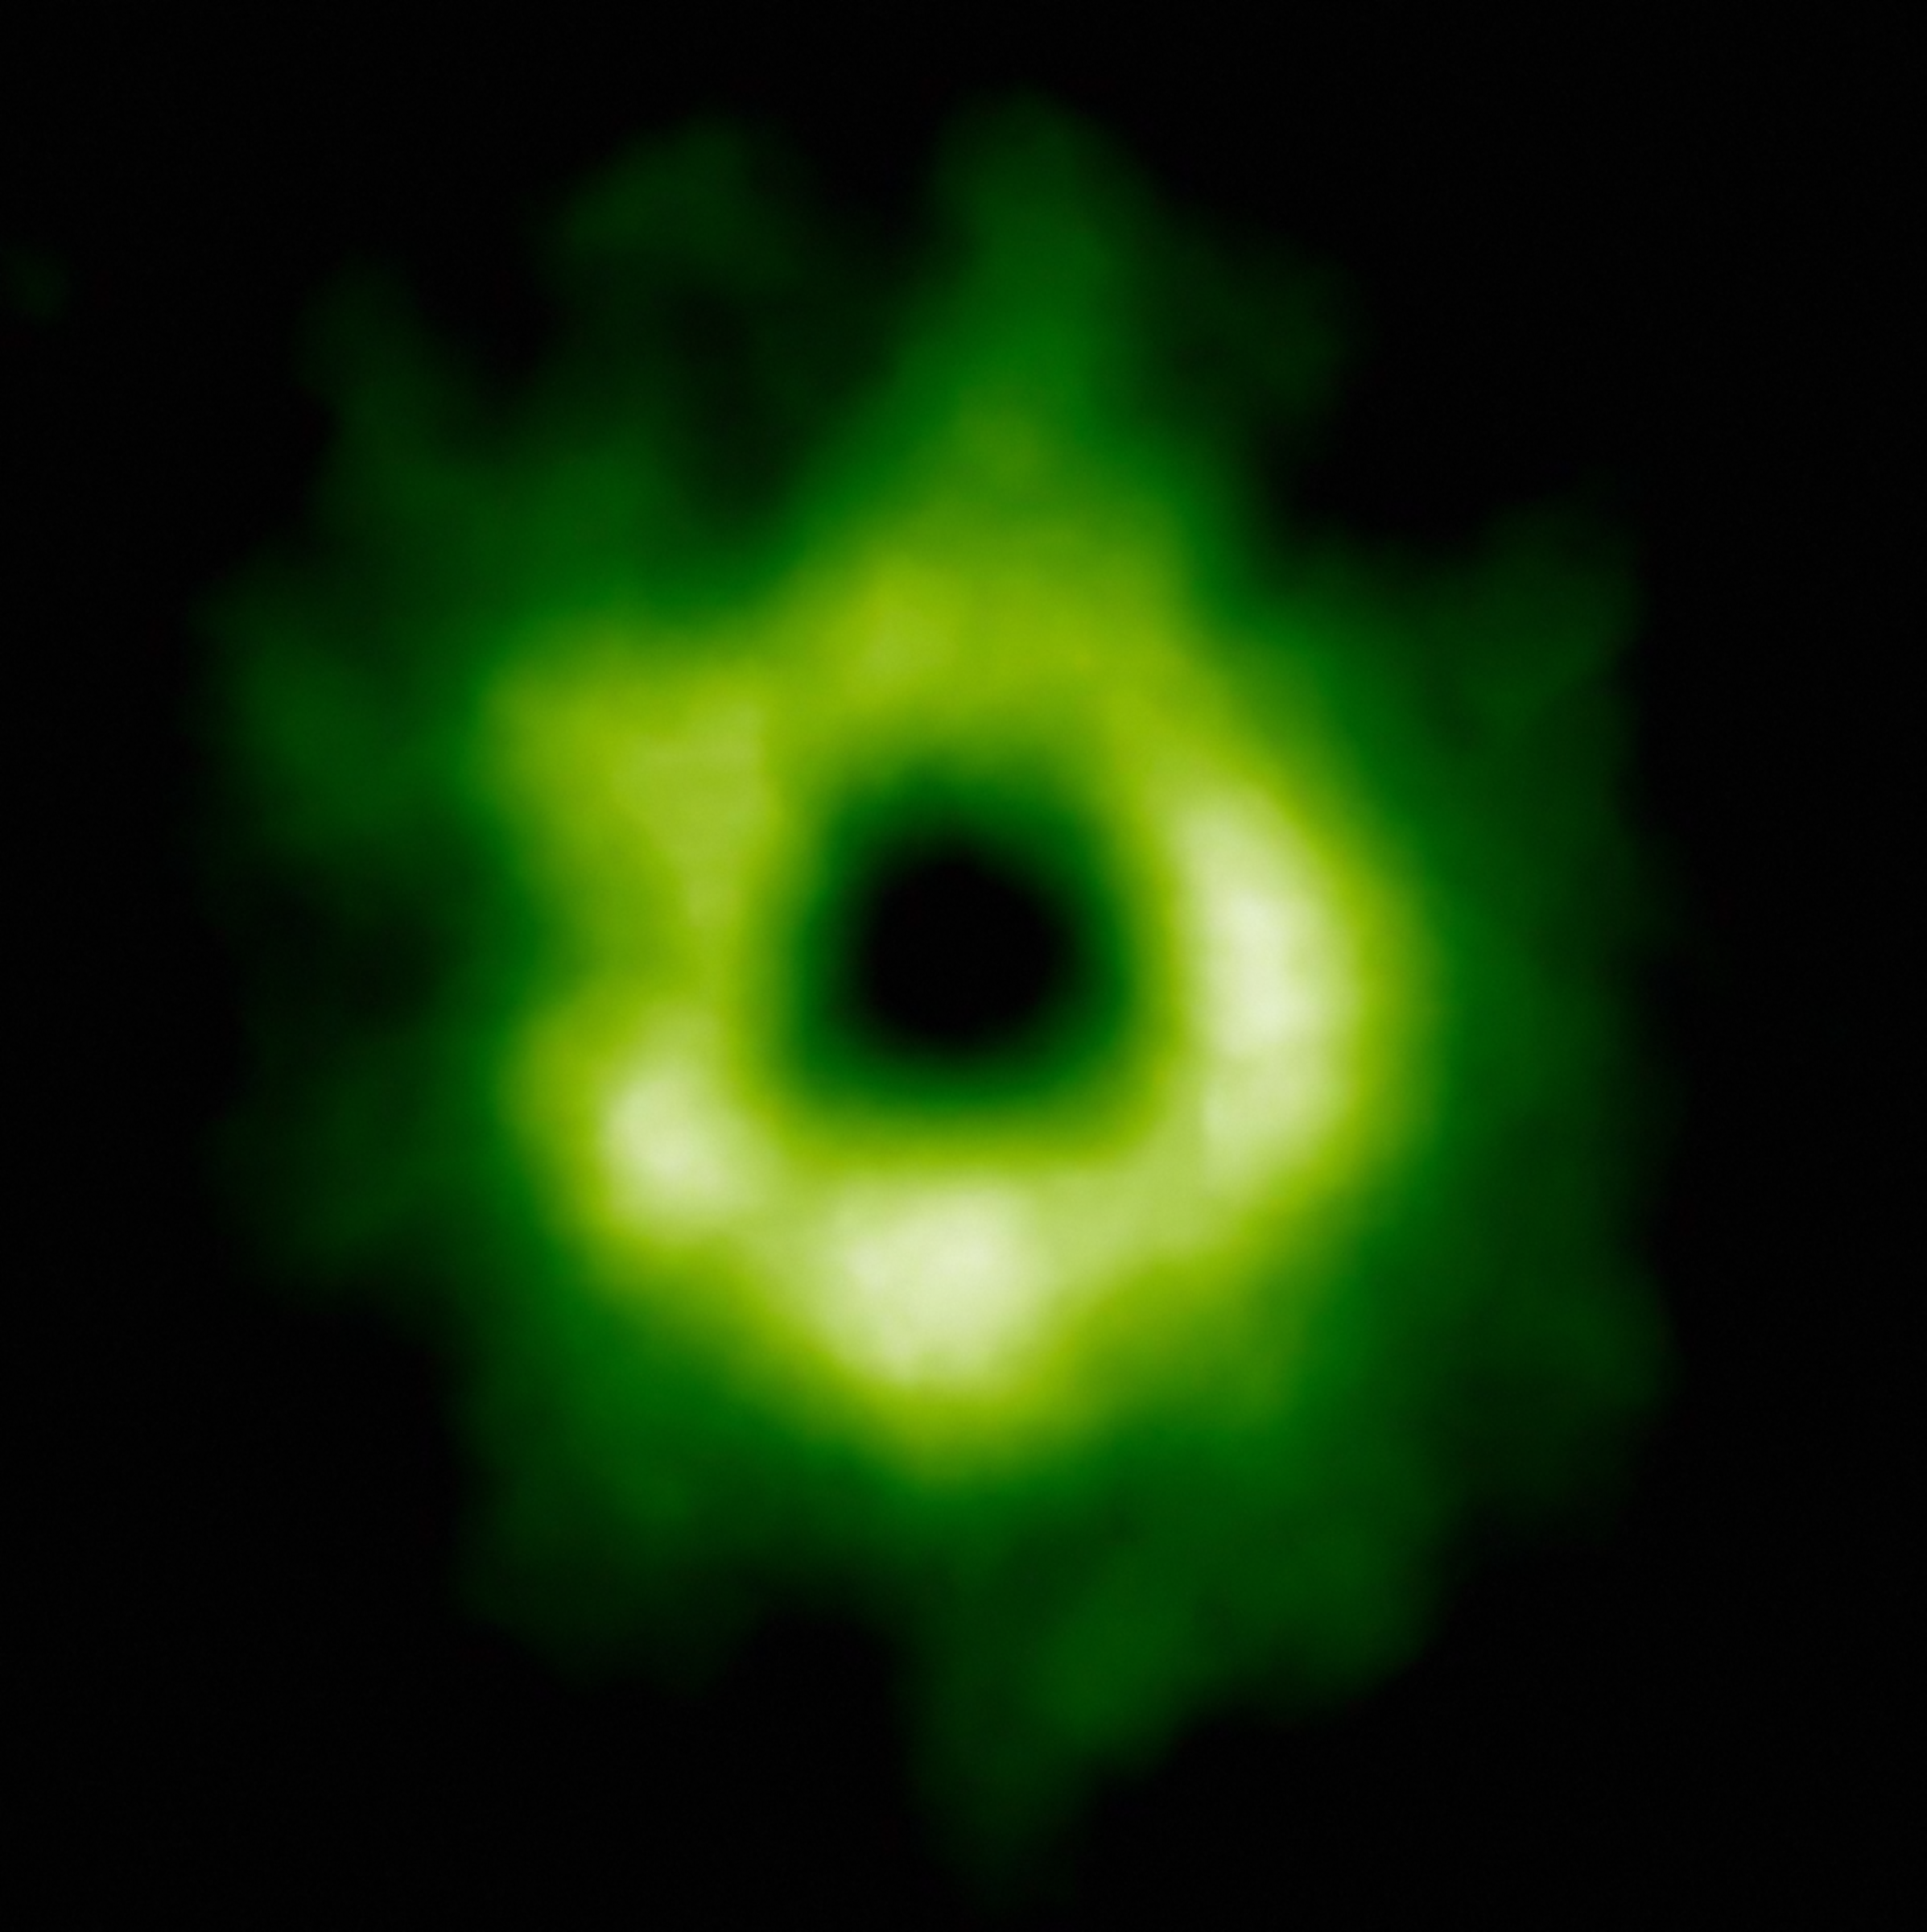

ALMA image of the carbon monoxide snow line

This ALMA image shows the region where carbon monoxide snow has formed around the star. The carbon monoxide is shown here in green, and begins at a distance of more than 30 astronomical units from TW Hydrae. Aside from being necessary for planetary and comet formation, carbon monoxide is needed for the creation of methanol which is a fundamental building block required for life.

Credit: ALMA (ESO/NAOJ/NRAO)